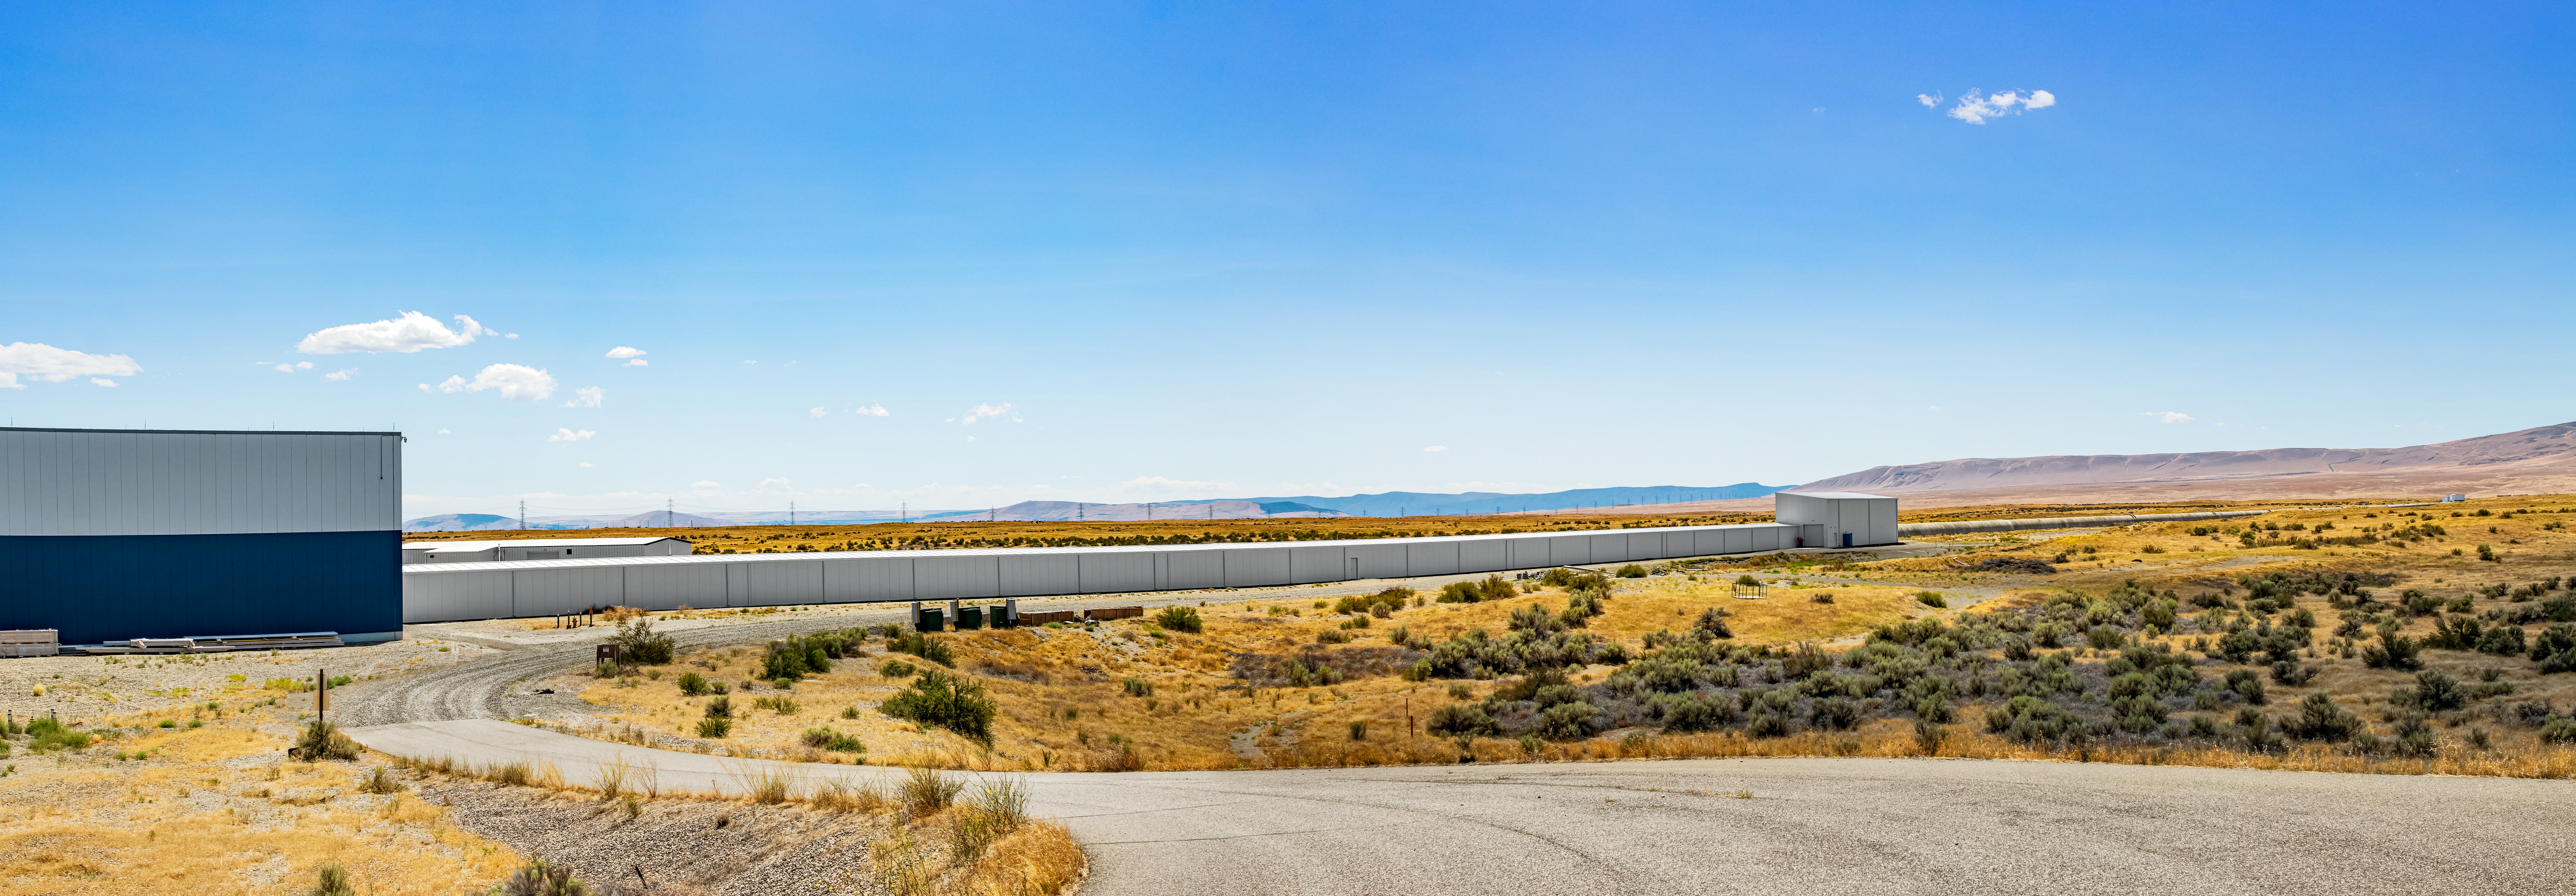

LIGO at Hanford, Washington

LIGO, the Laser Interferometer Gravitational-Wave Observatory, consists of two widely-separated interferometers within the United States — one in Hanford, Washington and the other in Livingston, Louisiana — operated in unison to detect gravitational waves. Here the Hanford facility is seen. LIGO was designed to open the field of gravitational-wave astrophysics through the direct detection of gravitational waves predicted by Einstein’s General Theory of Relativity. The multi-kilometer-scale gravitational wave detectors use laser interferometry to measure the minute ripples in space-time caused by passing gravitational waves from cataclysmic cosmic events such as colliding neutron stars or black holes, or by supernovae.

Credit: NOIRLab/LIGO/NSF/AURA/T. Matsopoulos